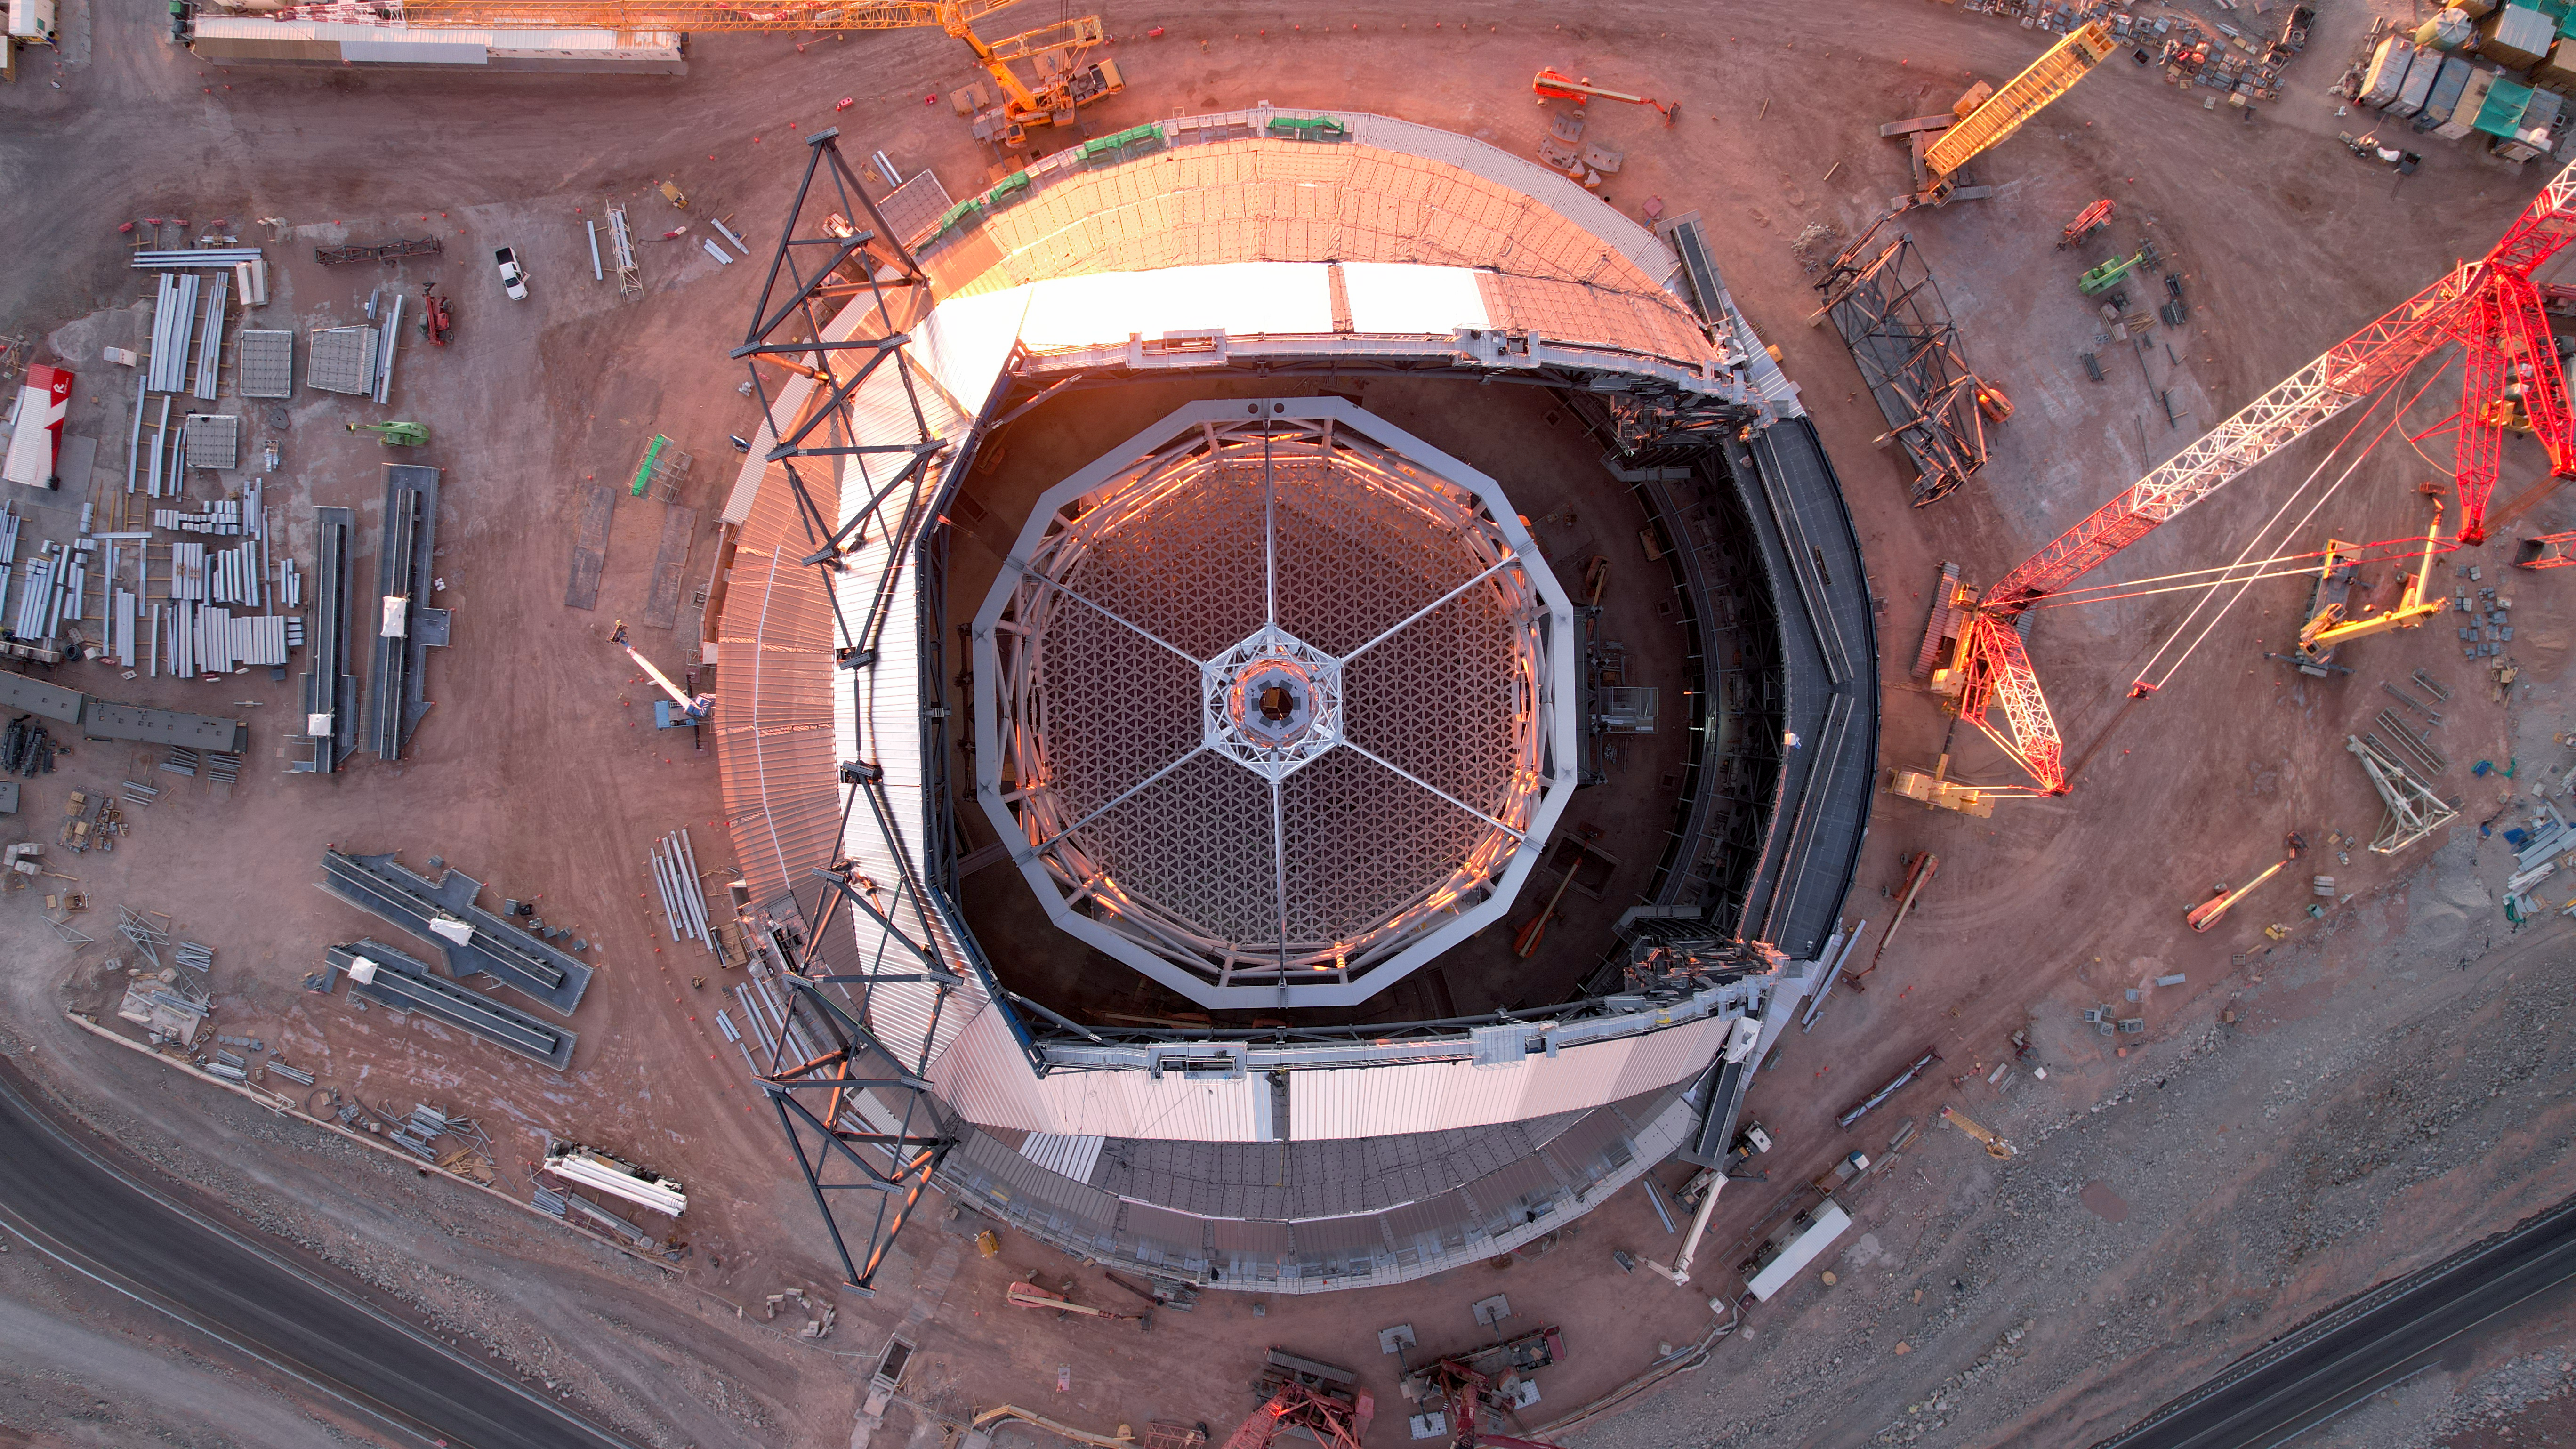

Looking into the eye of the ELT

This drone shot, dating from early January 2025, peers right into the dome of ESO's Extremely Large Telescope (ELT). The dome is not yet fully covered in this image. Once finished, the ELT will be the world's biggest eye on the sky, thanks to its 39 metre diameter main mirror, which will be supported by the polygon structure inside the dome. The 'spider' on top of it will hold the telescope's secondary mirror at its centre.

Credit: ESO/G. Vecchia